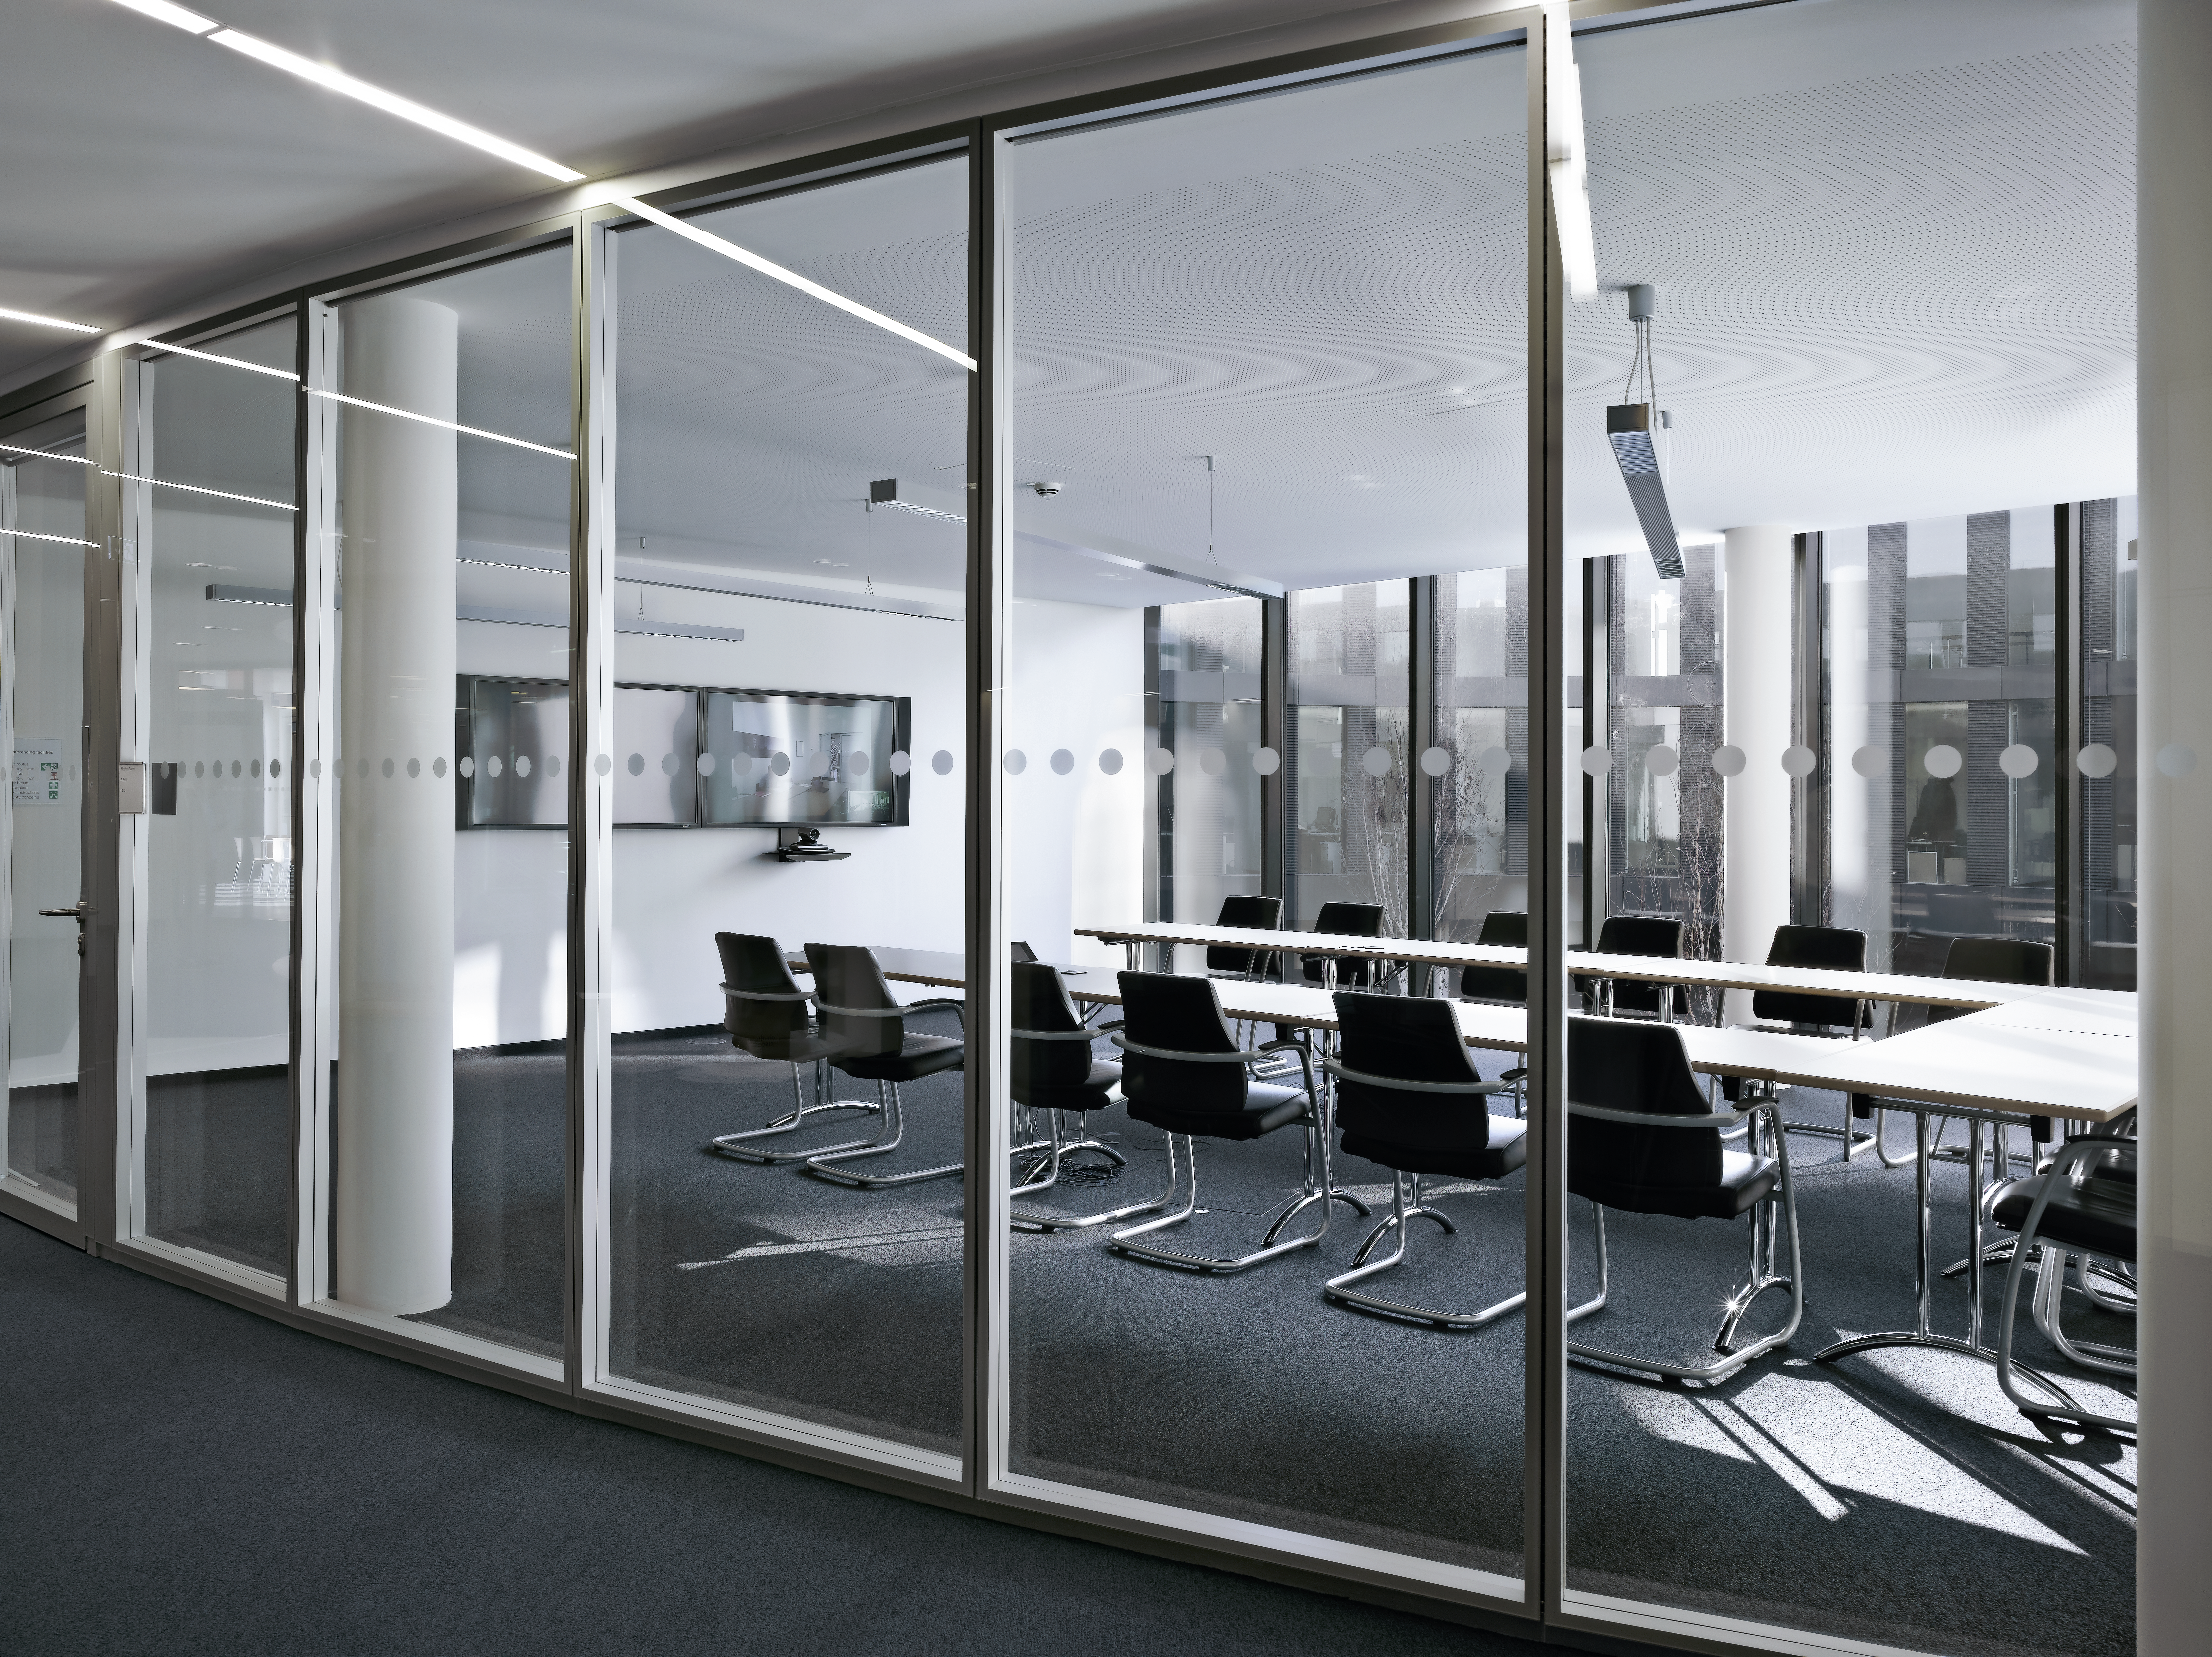

New conference rooms

Several new conference rooms have also been added to the new building of the ESO Headquarters in Garching, Germany. They either allow a direct view from the hallway through their large glass wall, or can be separated by light shades.

Credit: Roland Halbe/ESO